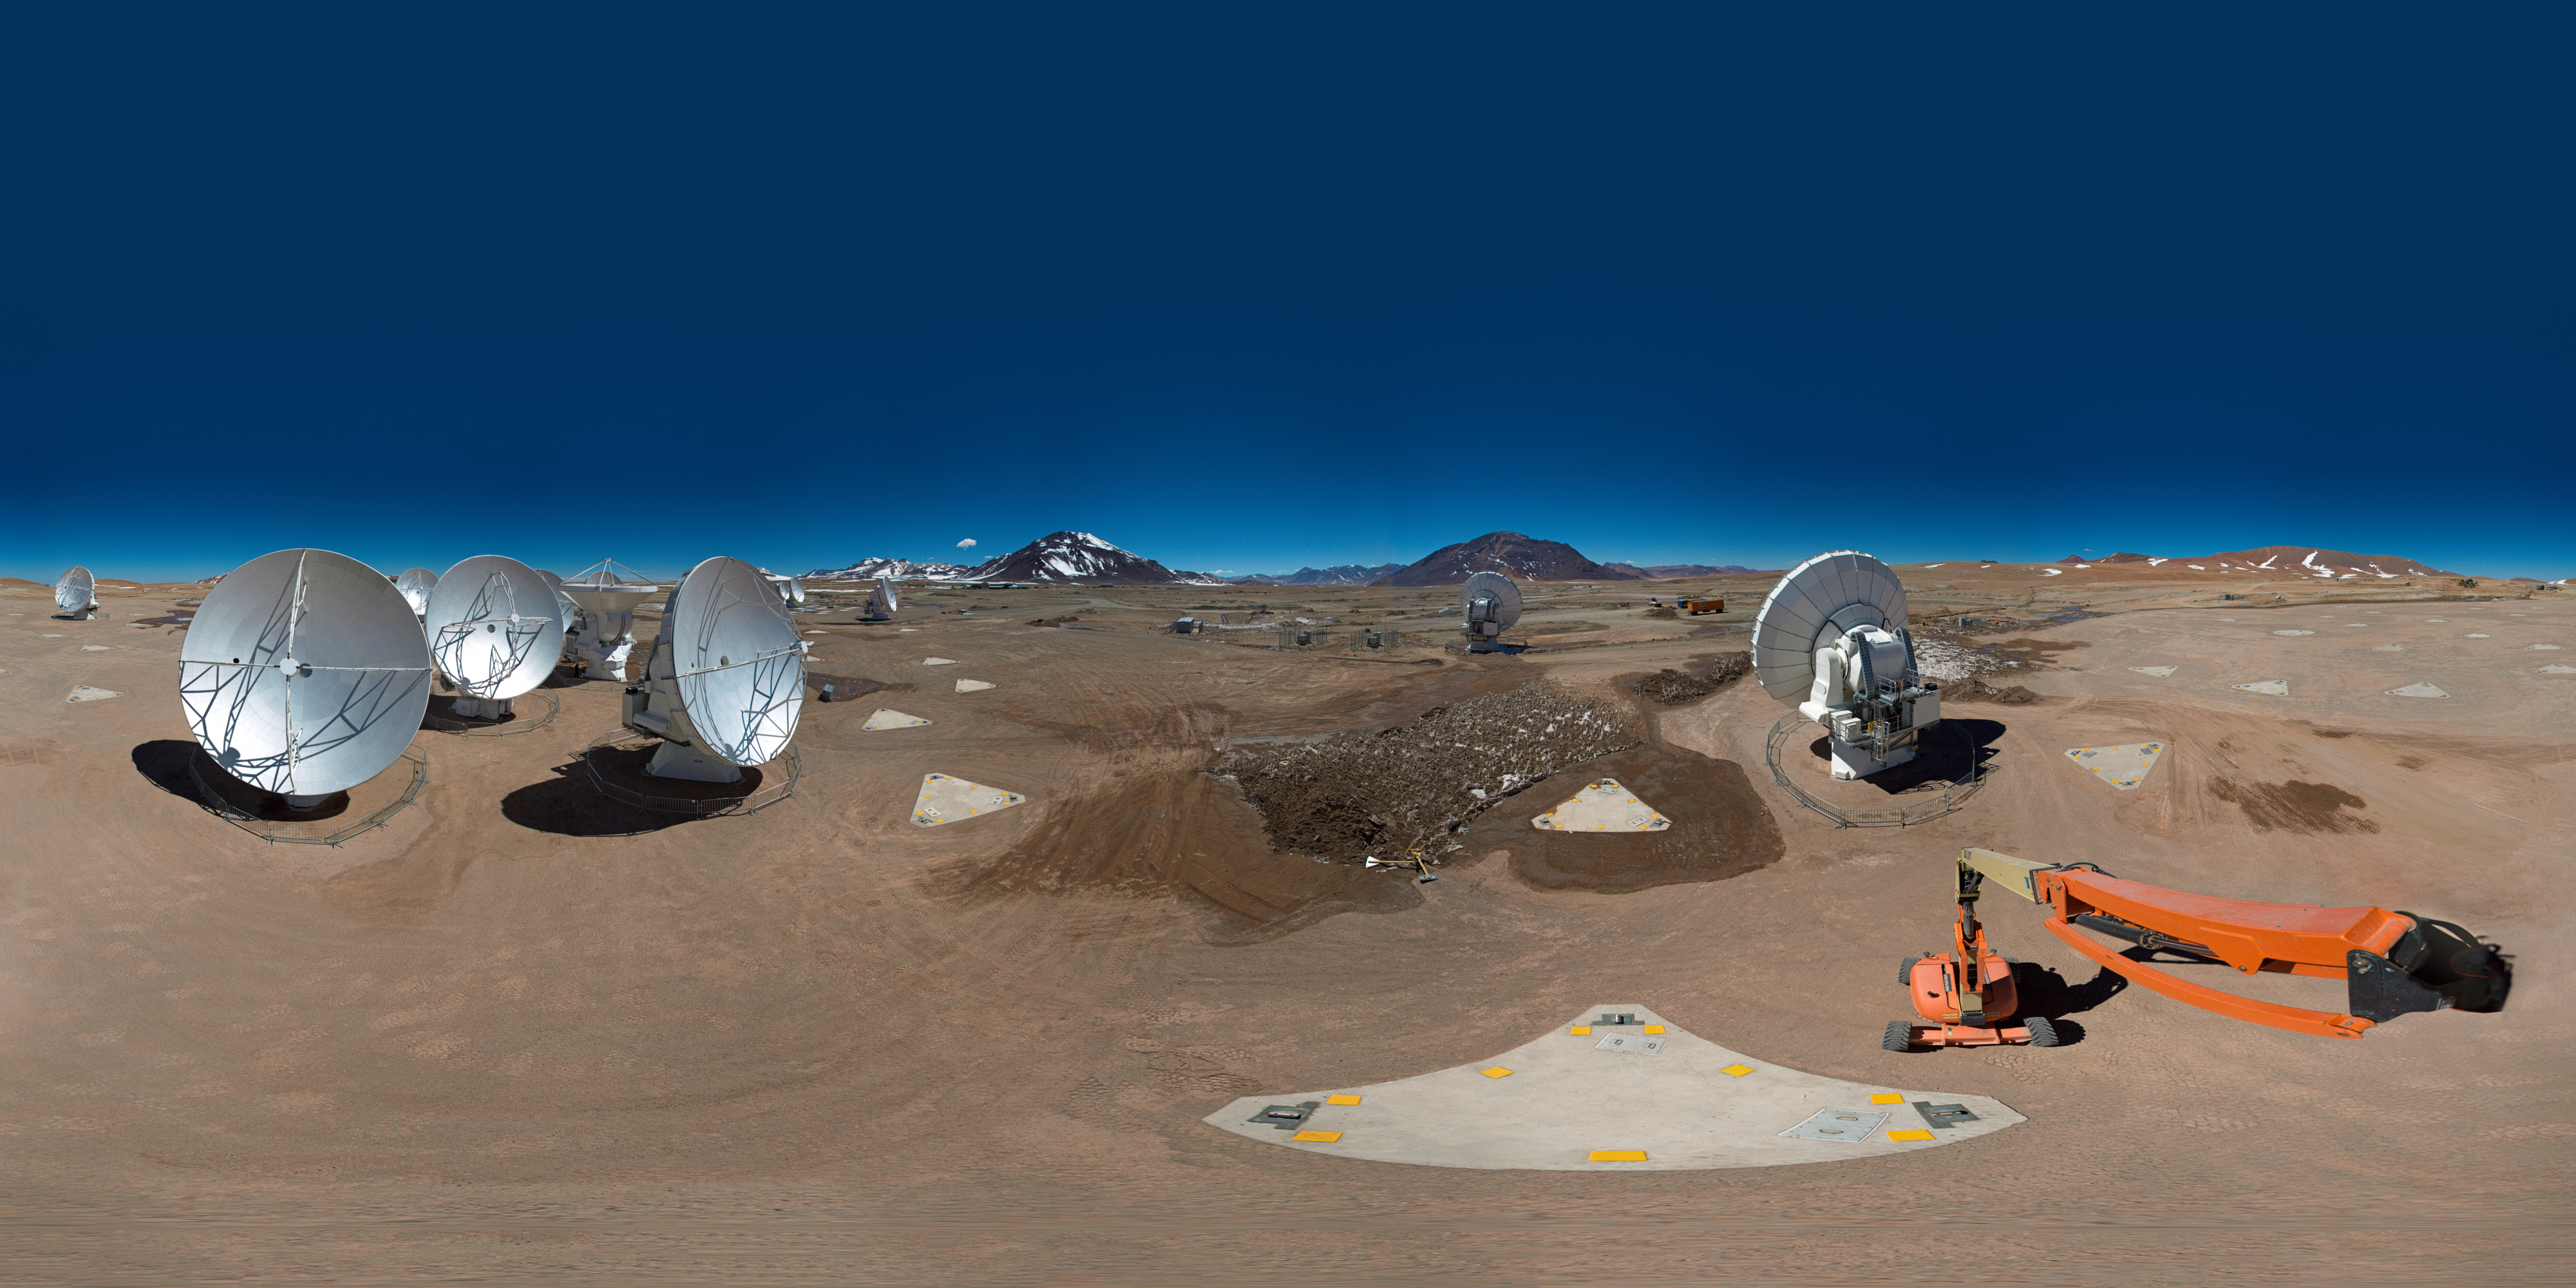

Atacama Compact Array

360 degree panorama showing the centre of ALMA with the Atacama Compact Array seen from a cherry picker.

Credit: ESO